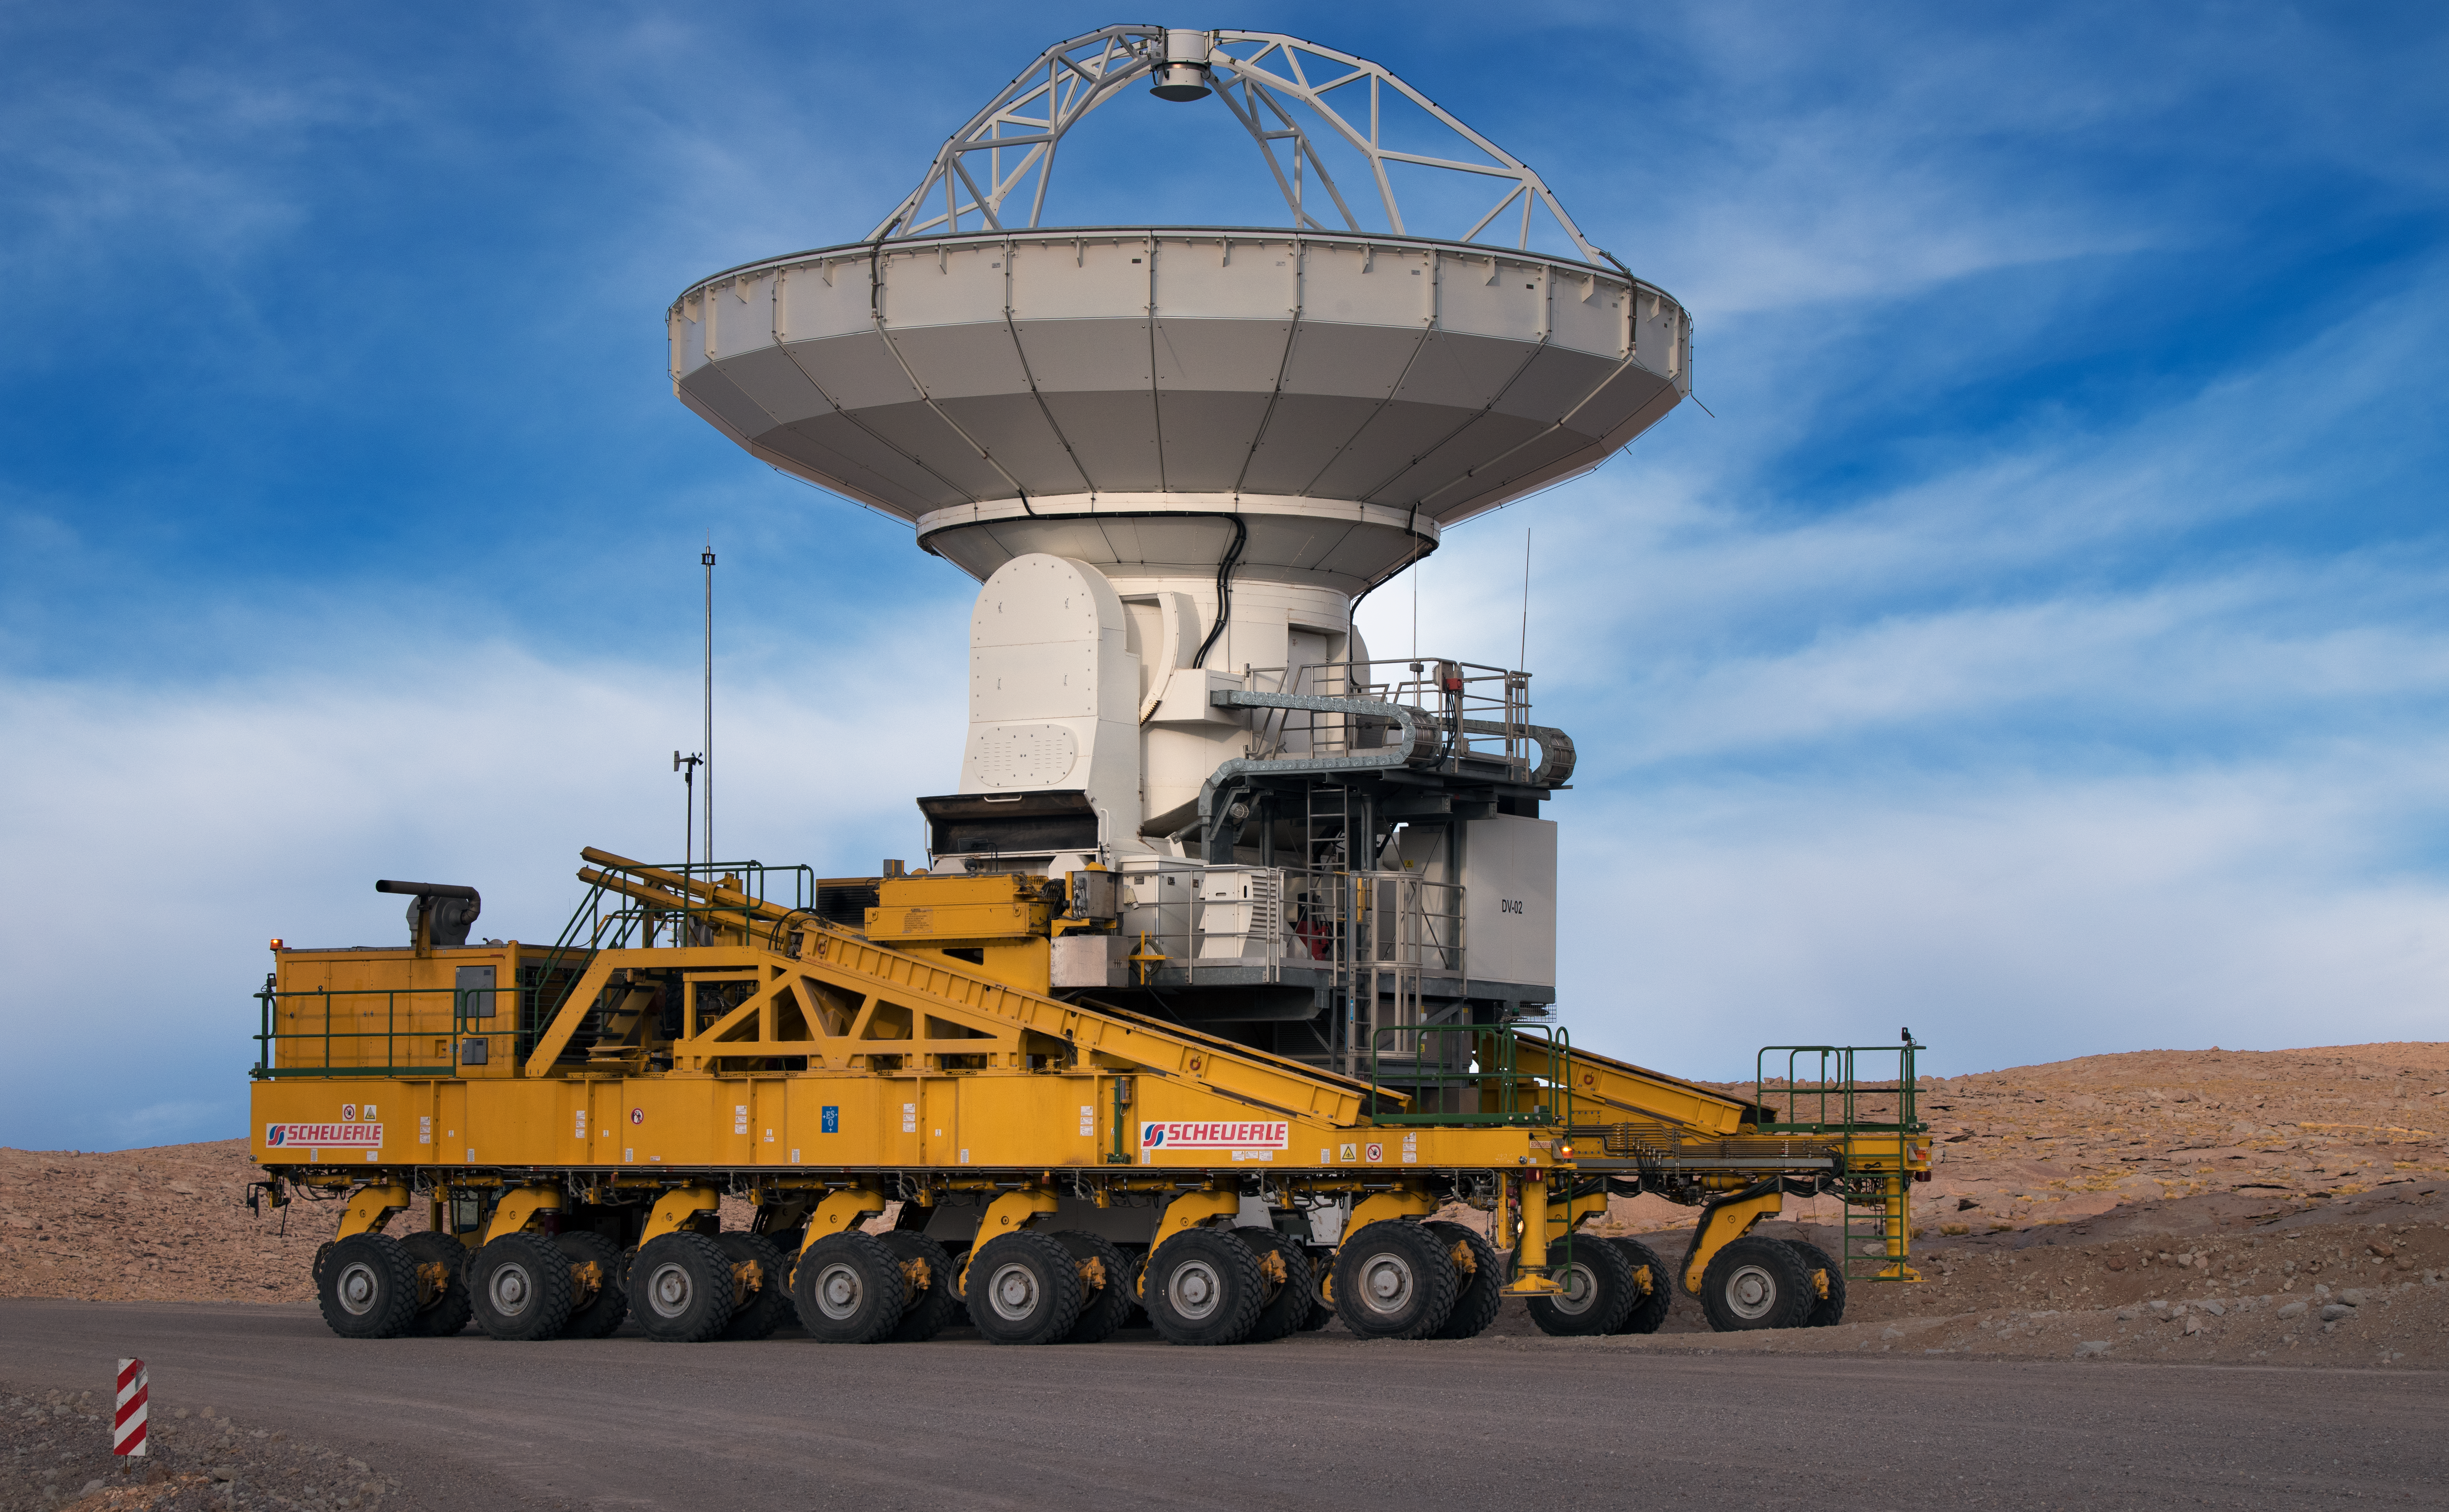

On the move

The Atacama Large Millimeter/submillimeter Array (ALMA) on Chajnantor plateau in Chile is comprised of 66 individual antennas, like this one. With specialised vehicles, they can be manoeuvred around the plateau to get the best view on the Universe.

Credit: ESO/Y. Beletsky